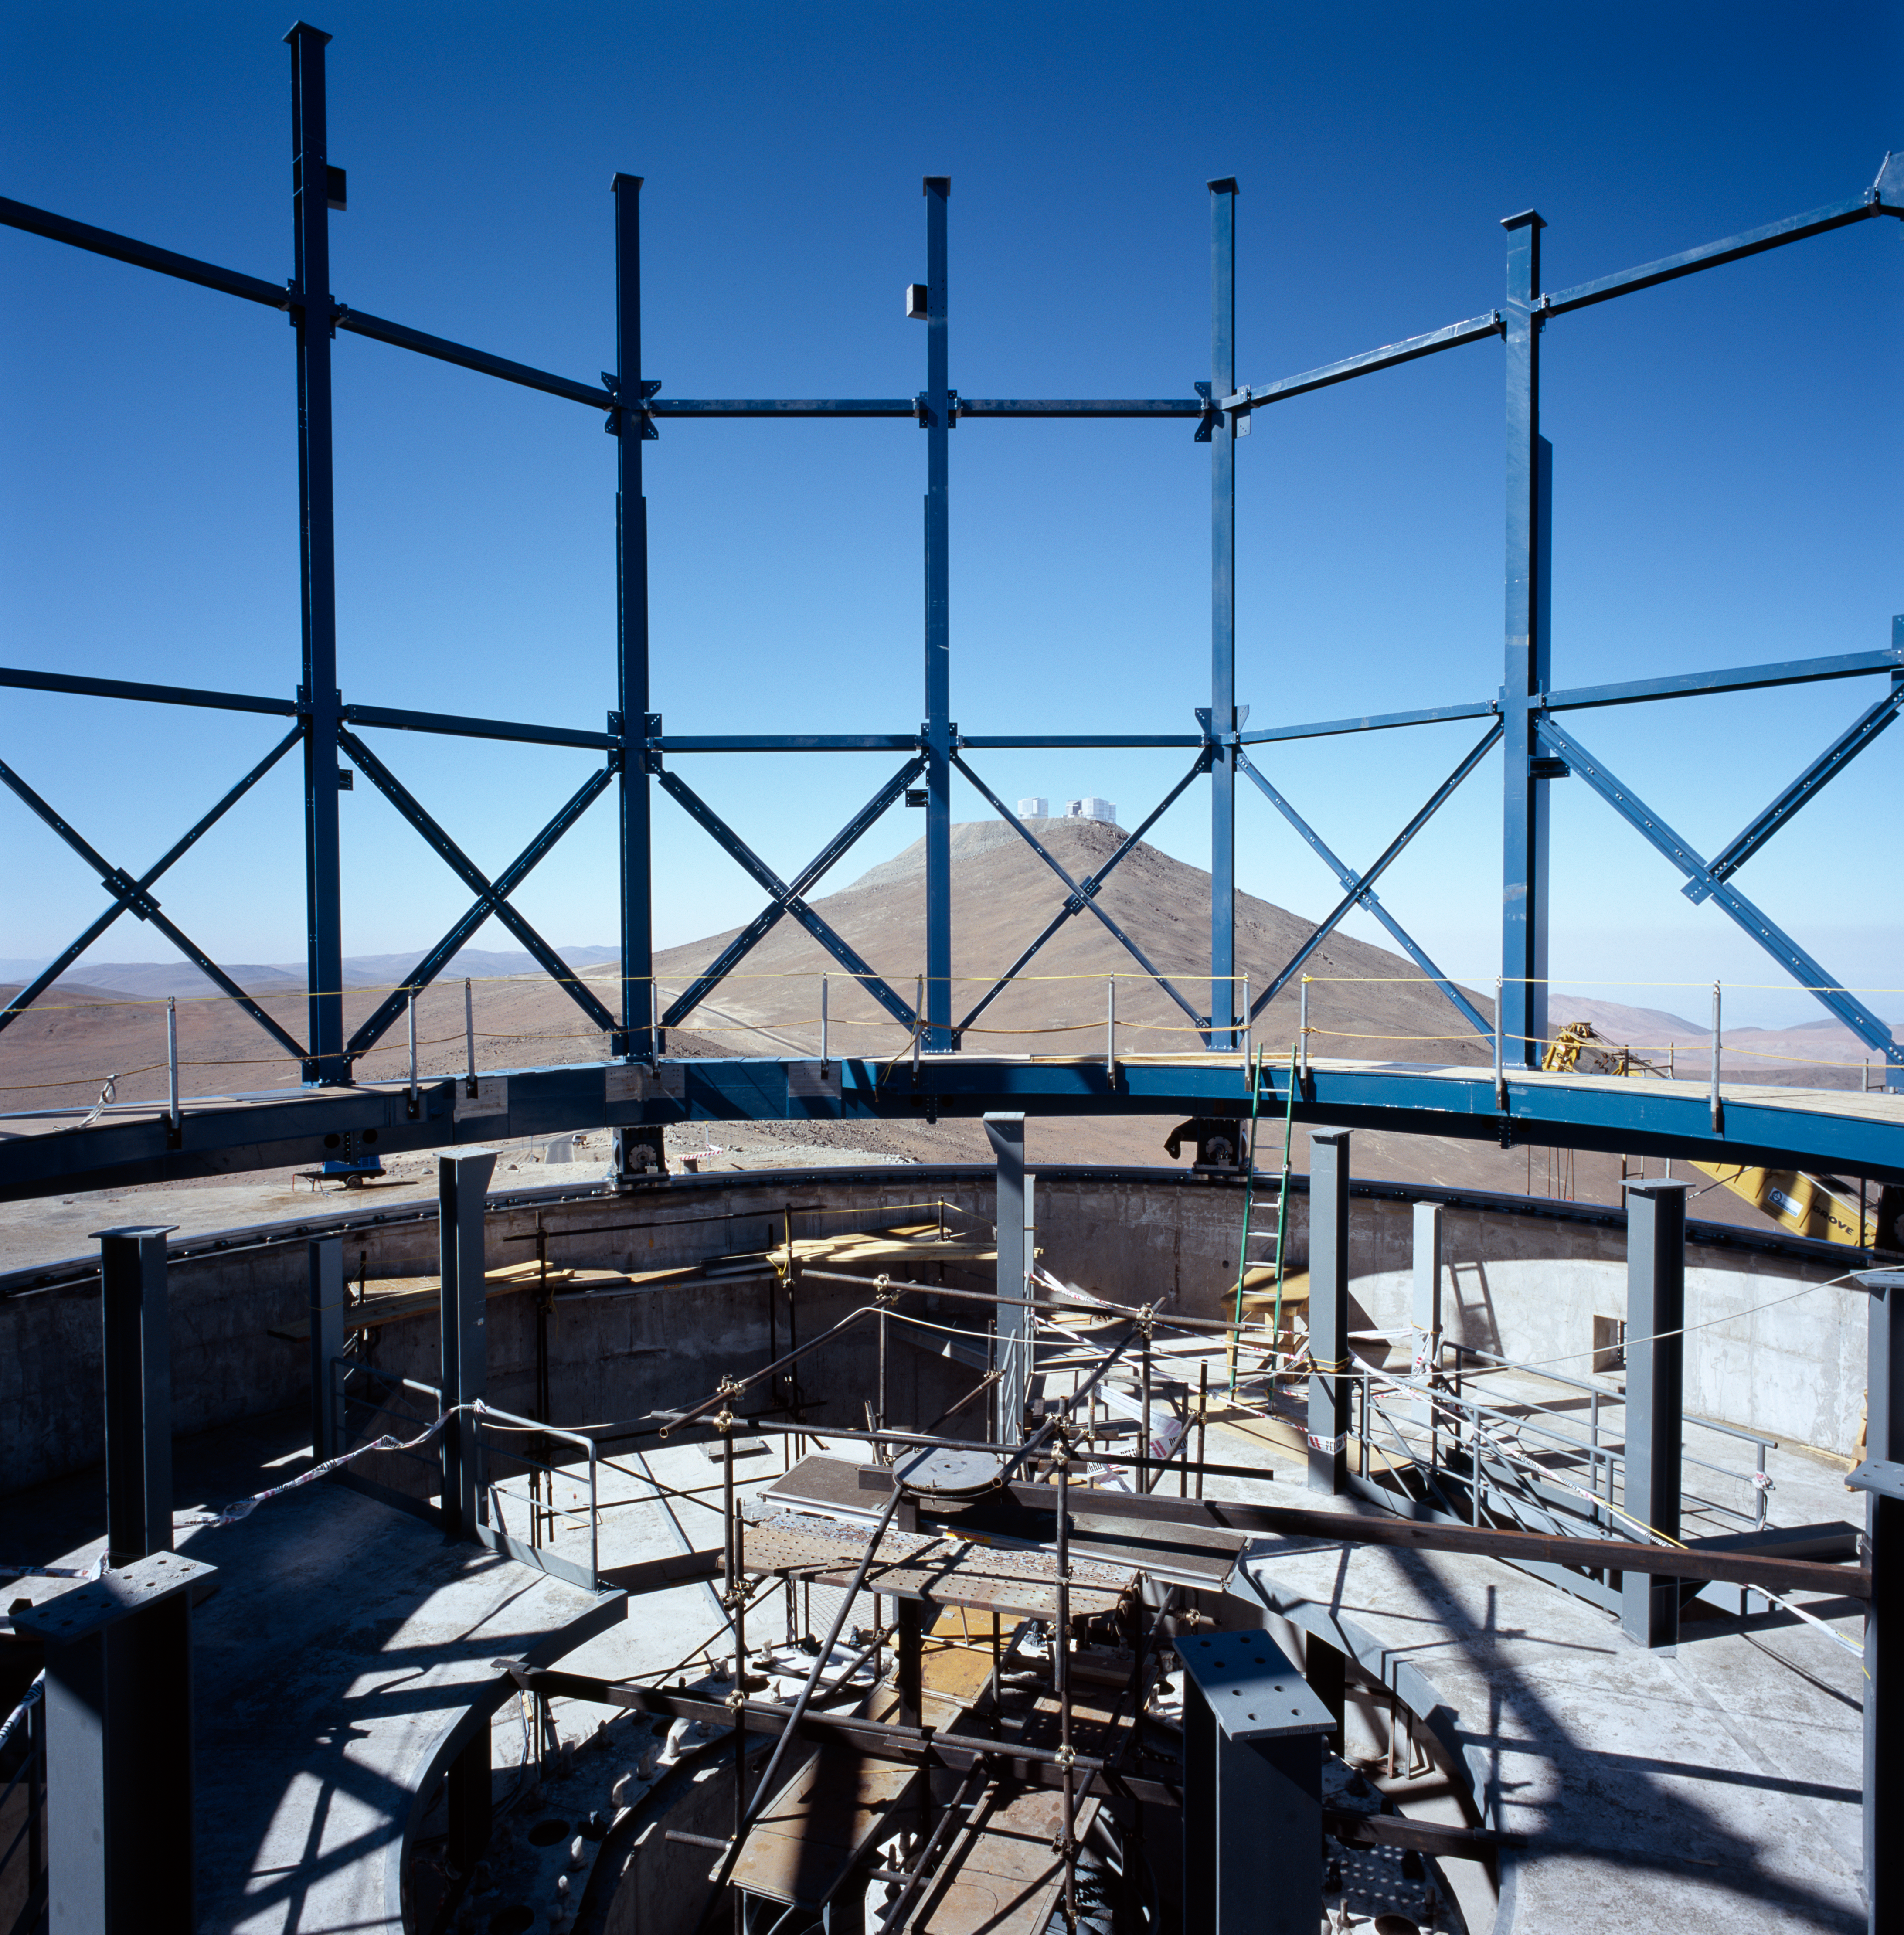

VISTA enclosure during construction

The enclosure of VISTA, the 4m survey telescope, is being assembled on Paranal. Dec.2004.

Credit: ESO